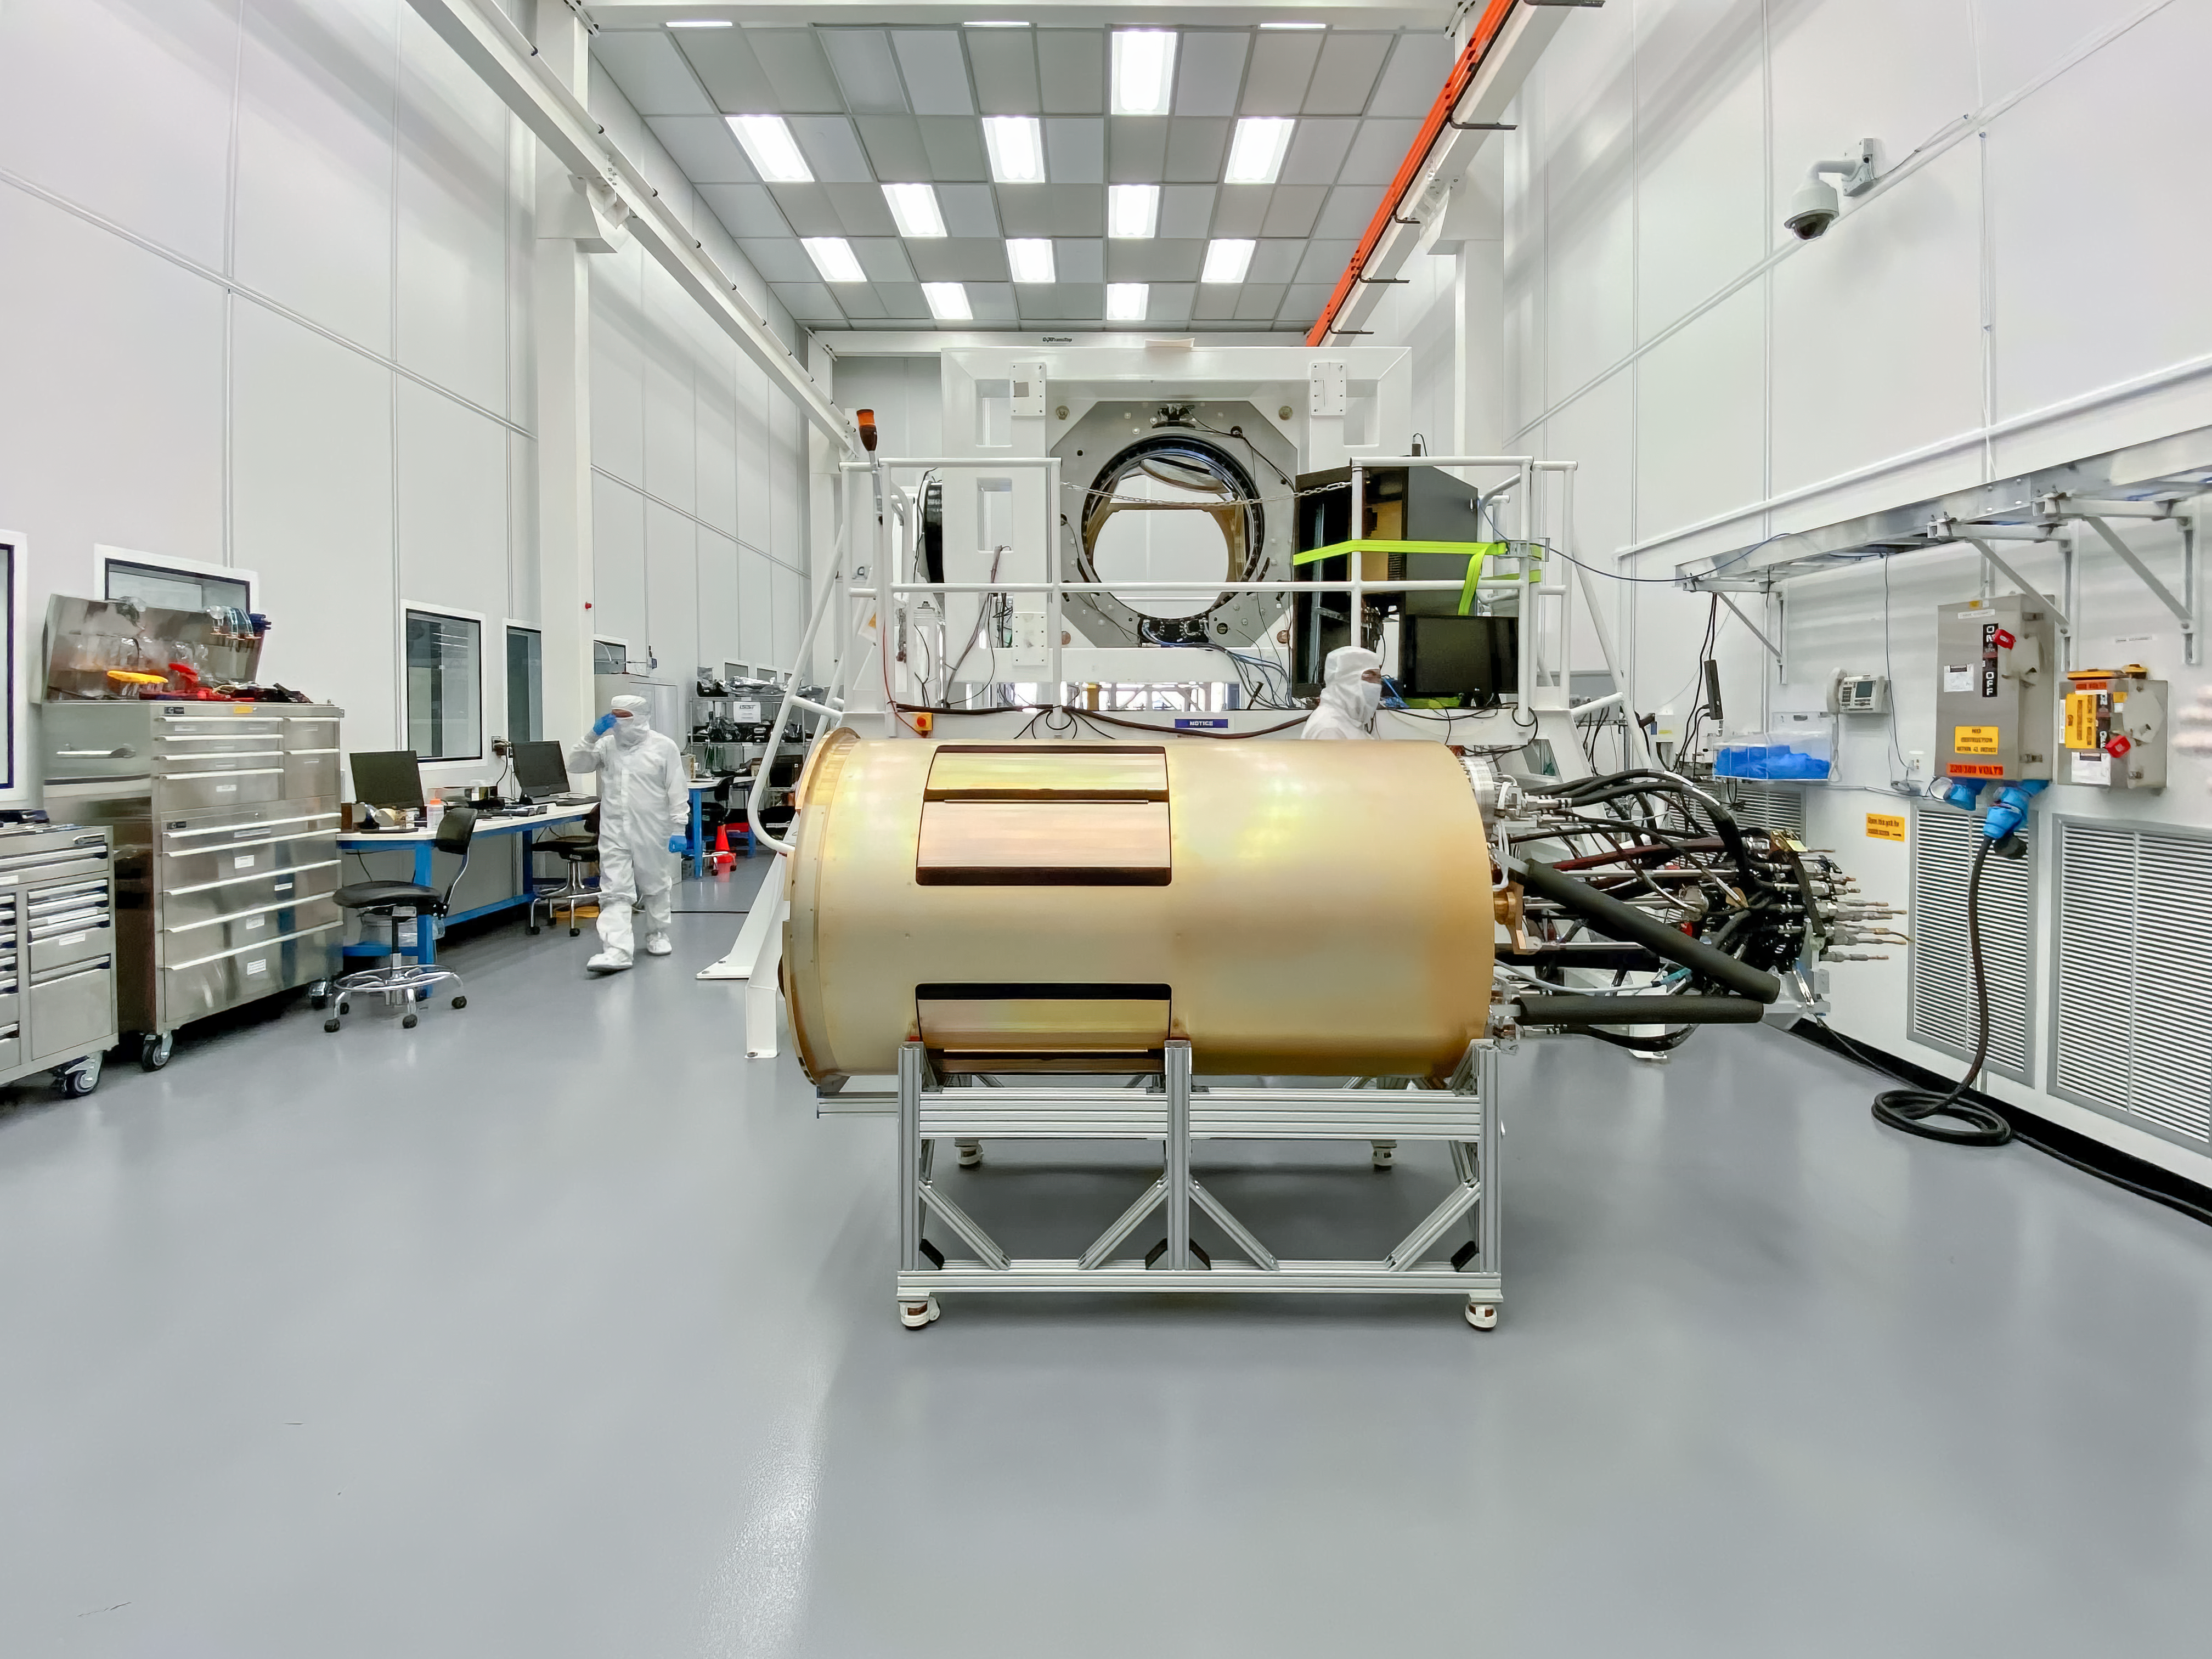

LSST Camera Utility Trunk

At SLAC National Accelerator Laboratory, work on the LSST Camera Utility Trunk was completed, and the Utility Trunk was safely delivered to the IR2 clean room in early November. This is the last major piece of hardware for the camera to be delivered—a major milestone!

Credit: Rubin Obs/NSF/AURA